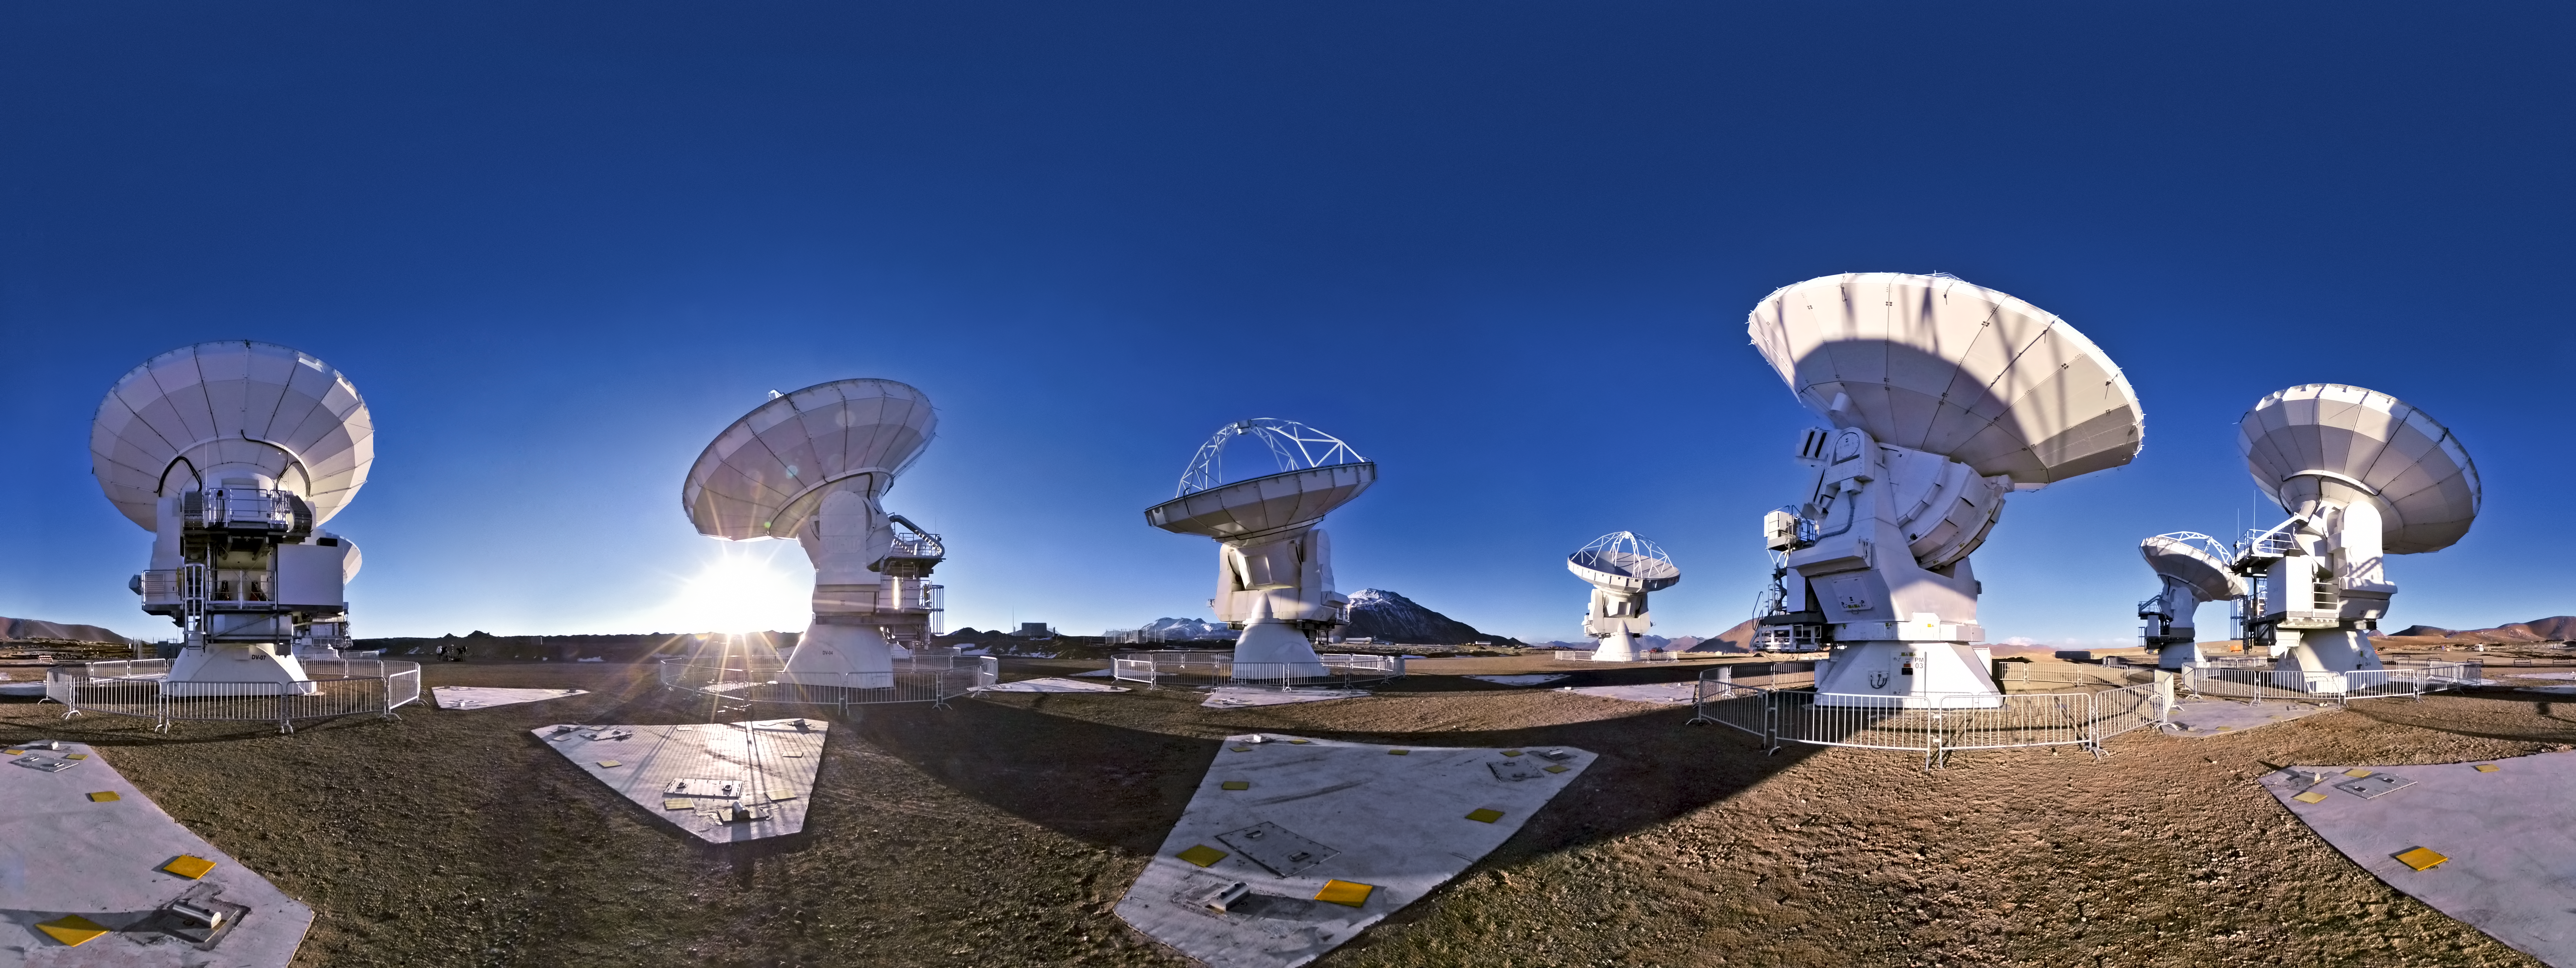

Wish you were here?

French photographer Serge Brunier — one of ESO’s Photo Ambassadors — has created this seamless 360-degree panorama of the Chajnantor plateau in the Atacama Desert, where the Atacama Large Millimeter/submillimeter Array (ALMA) is under construction.

The panorama projection has slightly warped the shapes of the ALMA antennas, but it still gives a sense of what it would be like to stand in the middle of this impressive new observatory. The 360 degree panorama view also demonstrates the complete isolation of the Chajnantor plateau; at an altitude of 5000 metres, the backdrop is almost featureless, except for a few mountain peaks and hilltops.

Although constructing such an ambitious telescope project in a remote and harsh environment is challenging, the high altitude location is perfect for submillimetre astronomy. That’s because water vapour in the atmosphere absorbs this type of radiation, but the air is much drier at high altitude sites such as Chajnantor.

ALMA started its first scientific observations on 30 September 2011 with a partial array of antennas. When the observatory is completed, the impressive sight of fifty 12-metre antennas — as well as a smaller array of four 12-metre and twelve 7-metre antennas, known as the Atacama Compact Array (ACA) — will make the isolated landscape seem slightly less empty. In the meantime, photographs like this one are documenting the progress of a new world-class telescope facility.

ALMA, an international astronomy facility, is a partnership of Europe, North America and East Asia in cooperation with the Republic of Chile. ALMA construction and operations are led on behalf of Europe by ESO, on behalf of North America by the National Radio Astronomy Observatory (NRAO), and on behalf of East Asia by the National Astronomical Observatory of Japan (NAOJ). The Joint ALMA Observatory (JAO) provides the unified leadership and management of the construction, commissioning and operation of ALMA.

Credit: ESO/S. Brunier